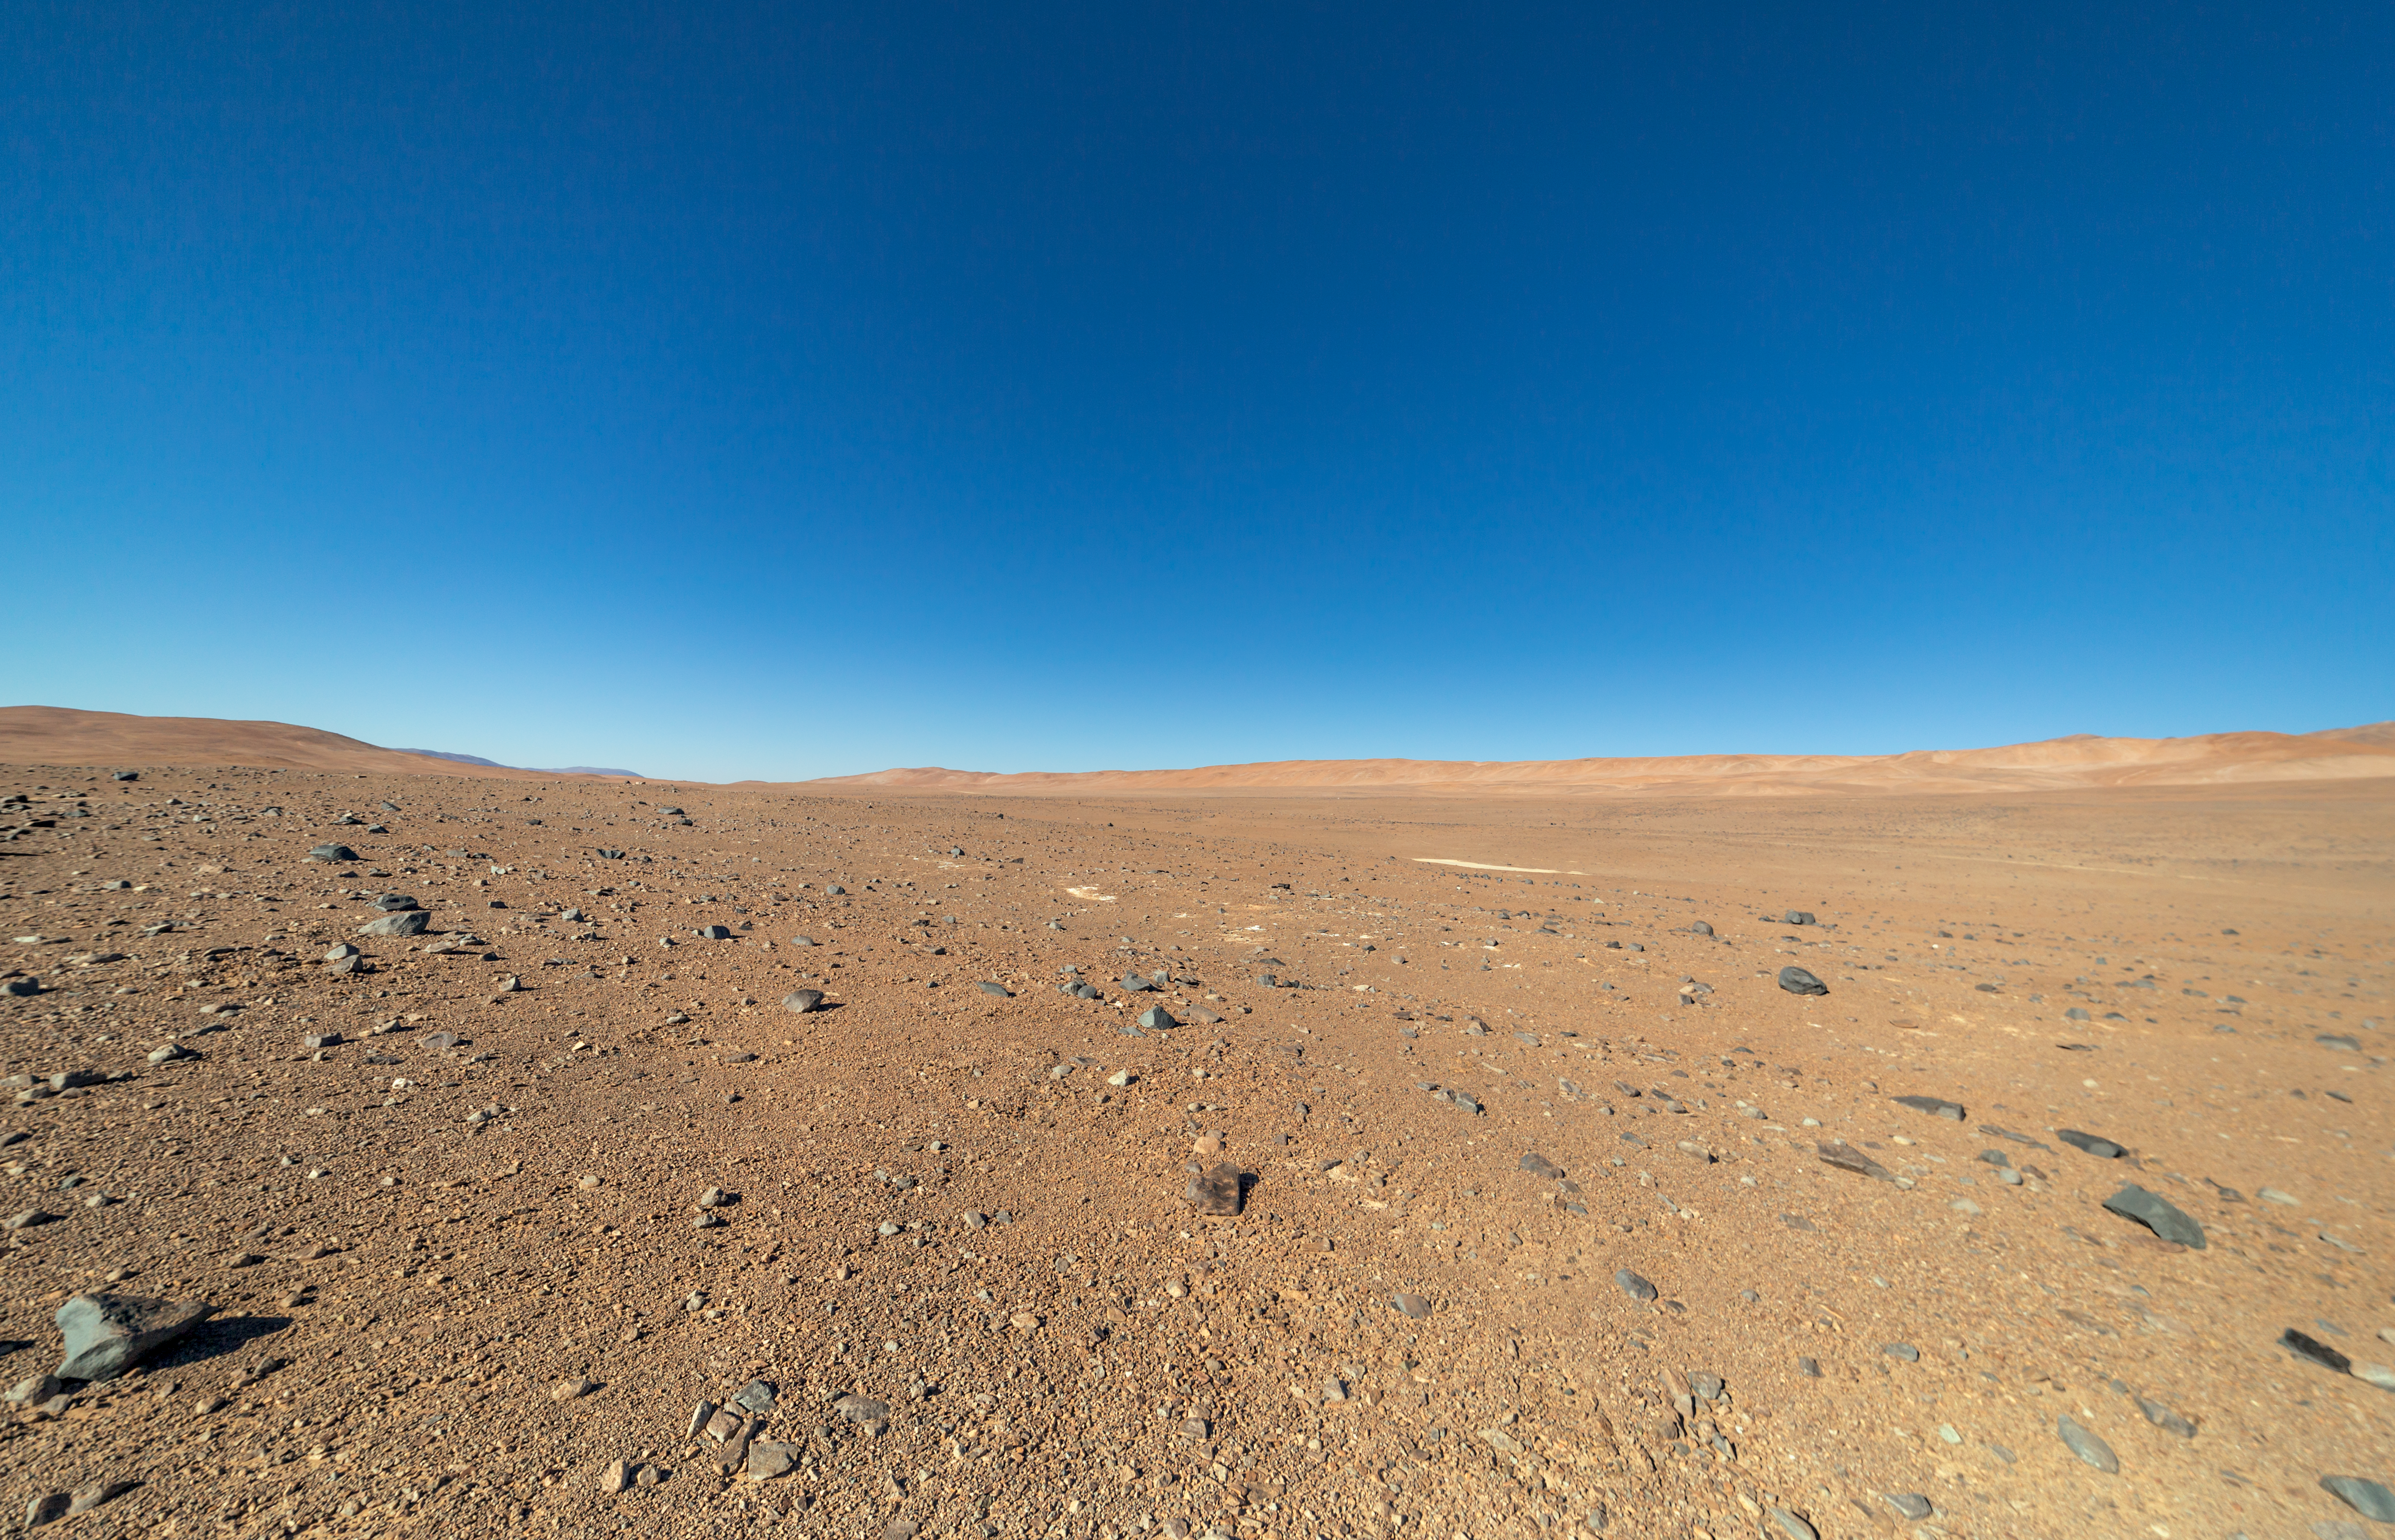

Deep in the Atacama

The Cherenkov Telescope Array will have its southern hemisphere site at ESO's Paranal Observatory in the Atamaca Desert.

Credit: ESO/P. Horálek